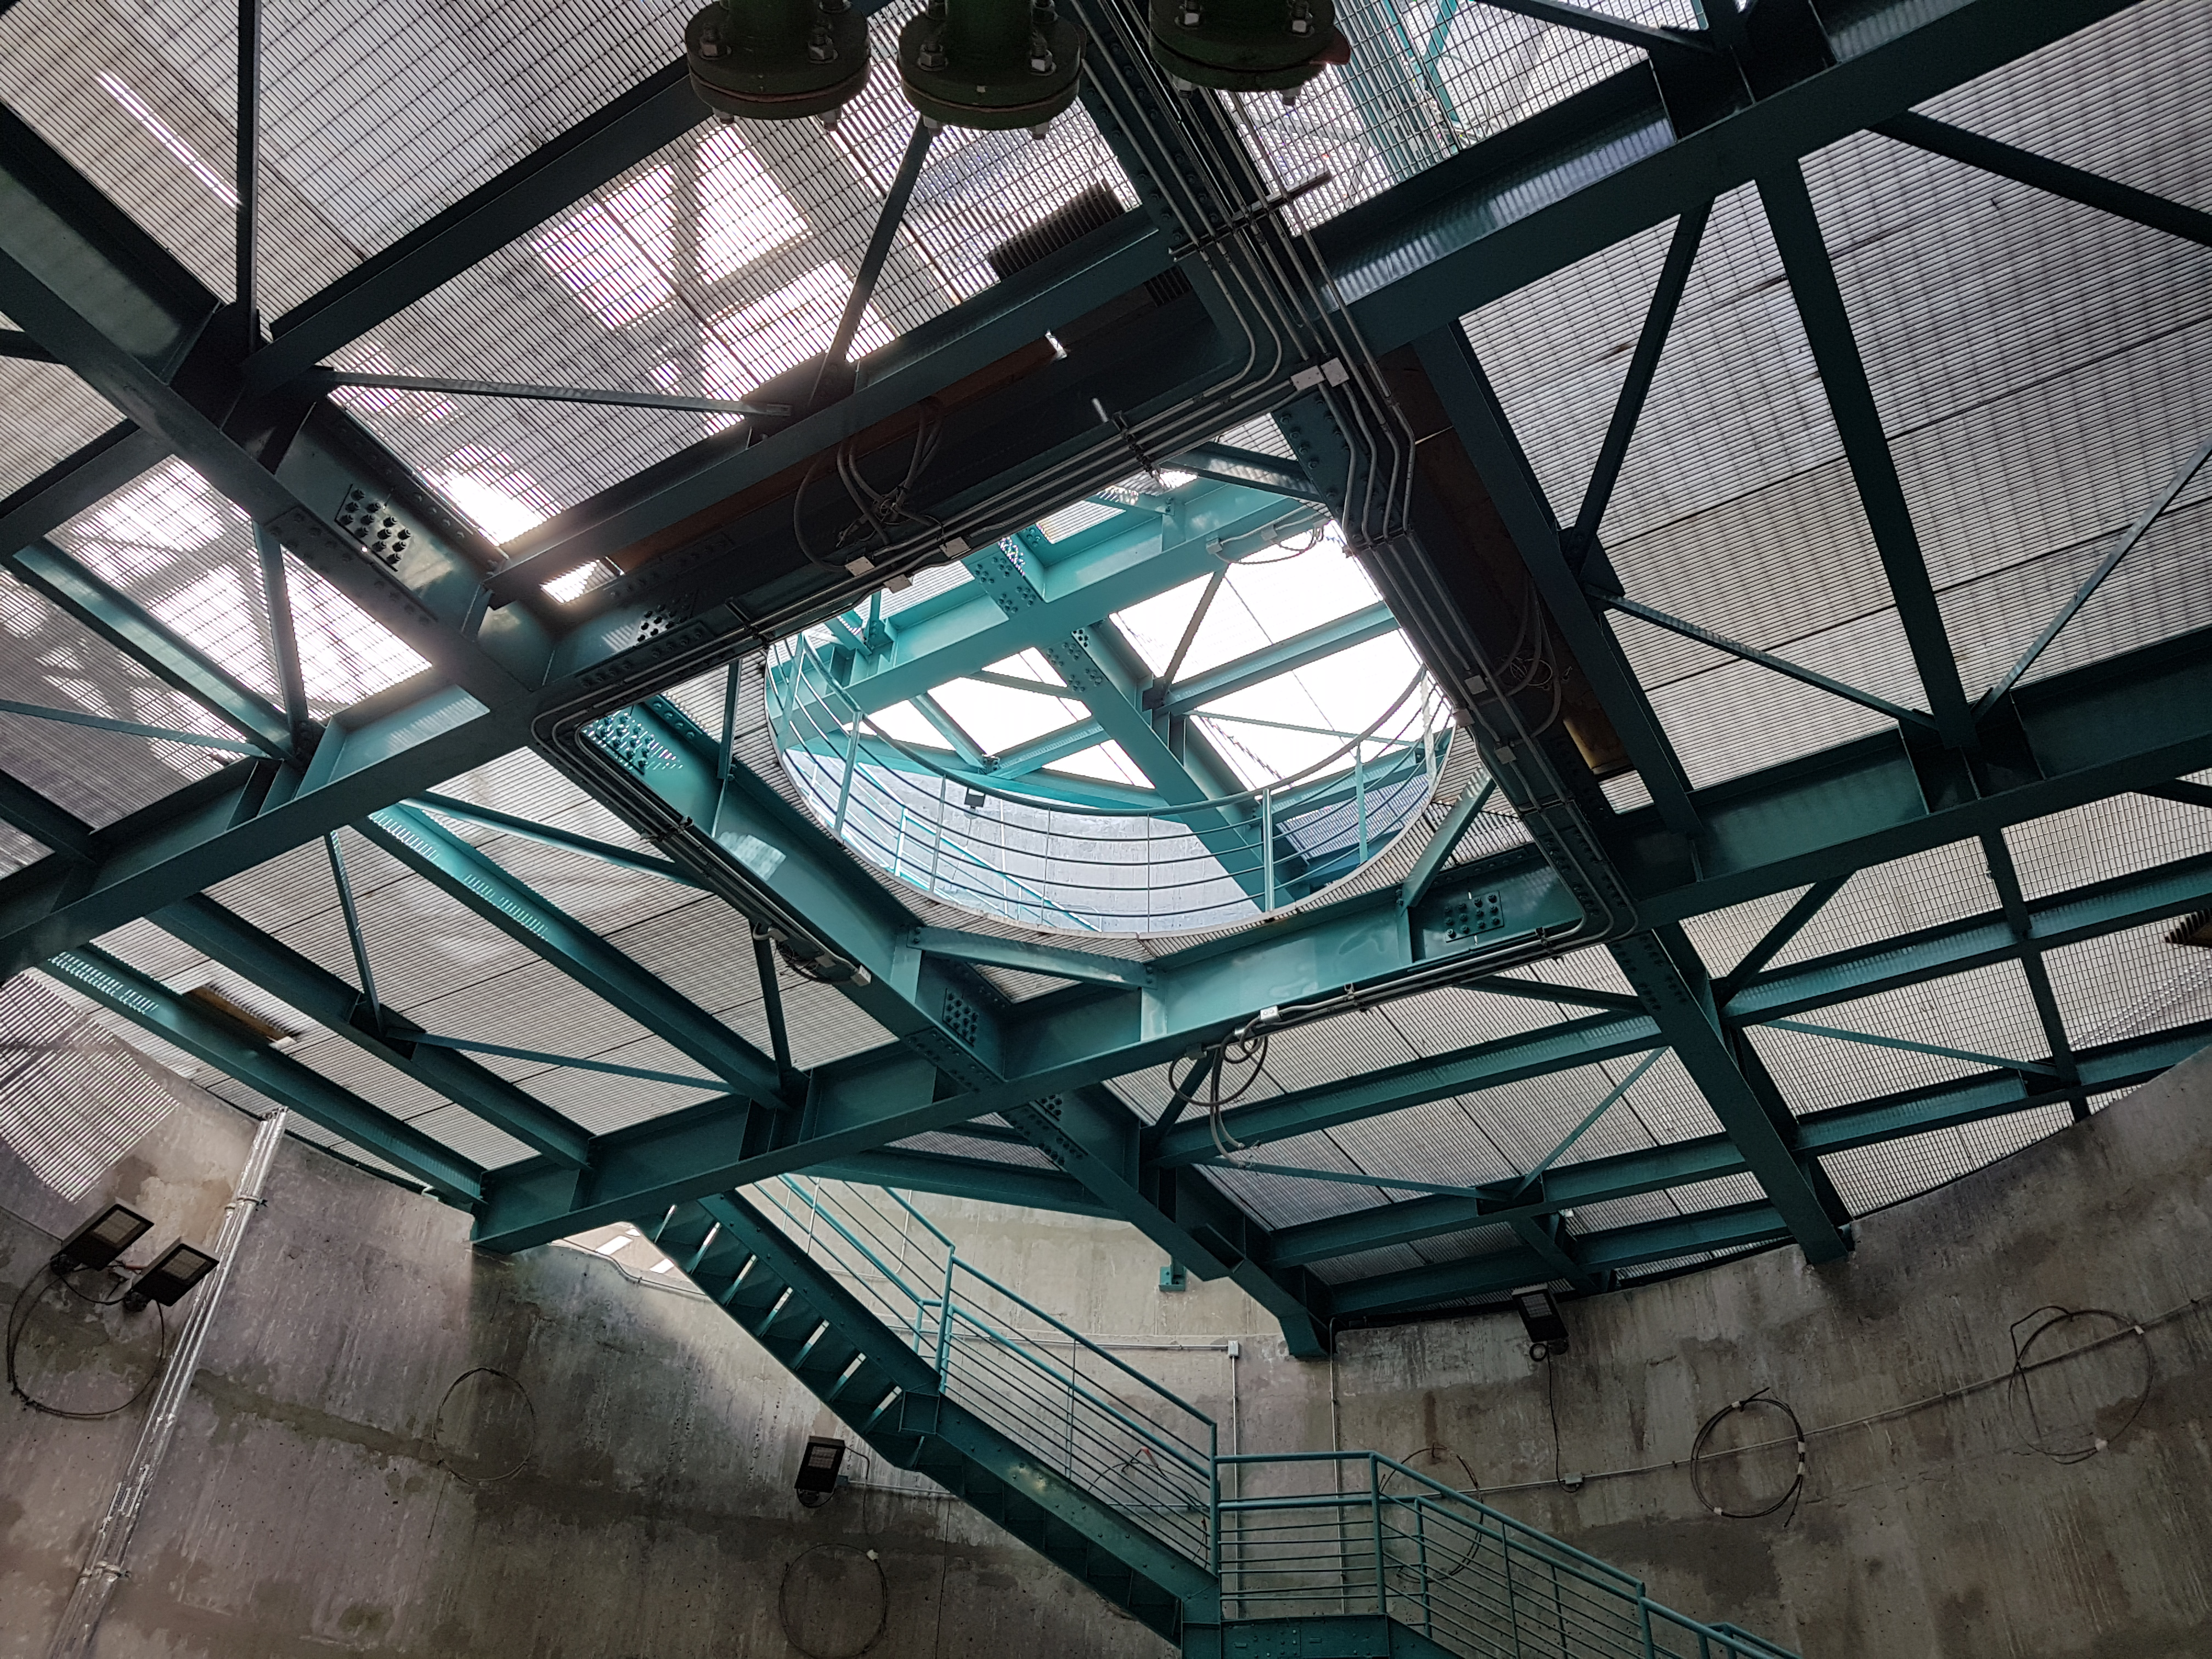

Summit Update. Besalco guarantee period

Summit site construction site status in April, 2018. General Contractor Besalco is completing punch list items.

Credit: Rubin Observatory/NSF/AURA